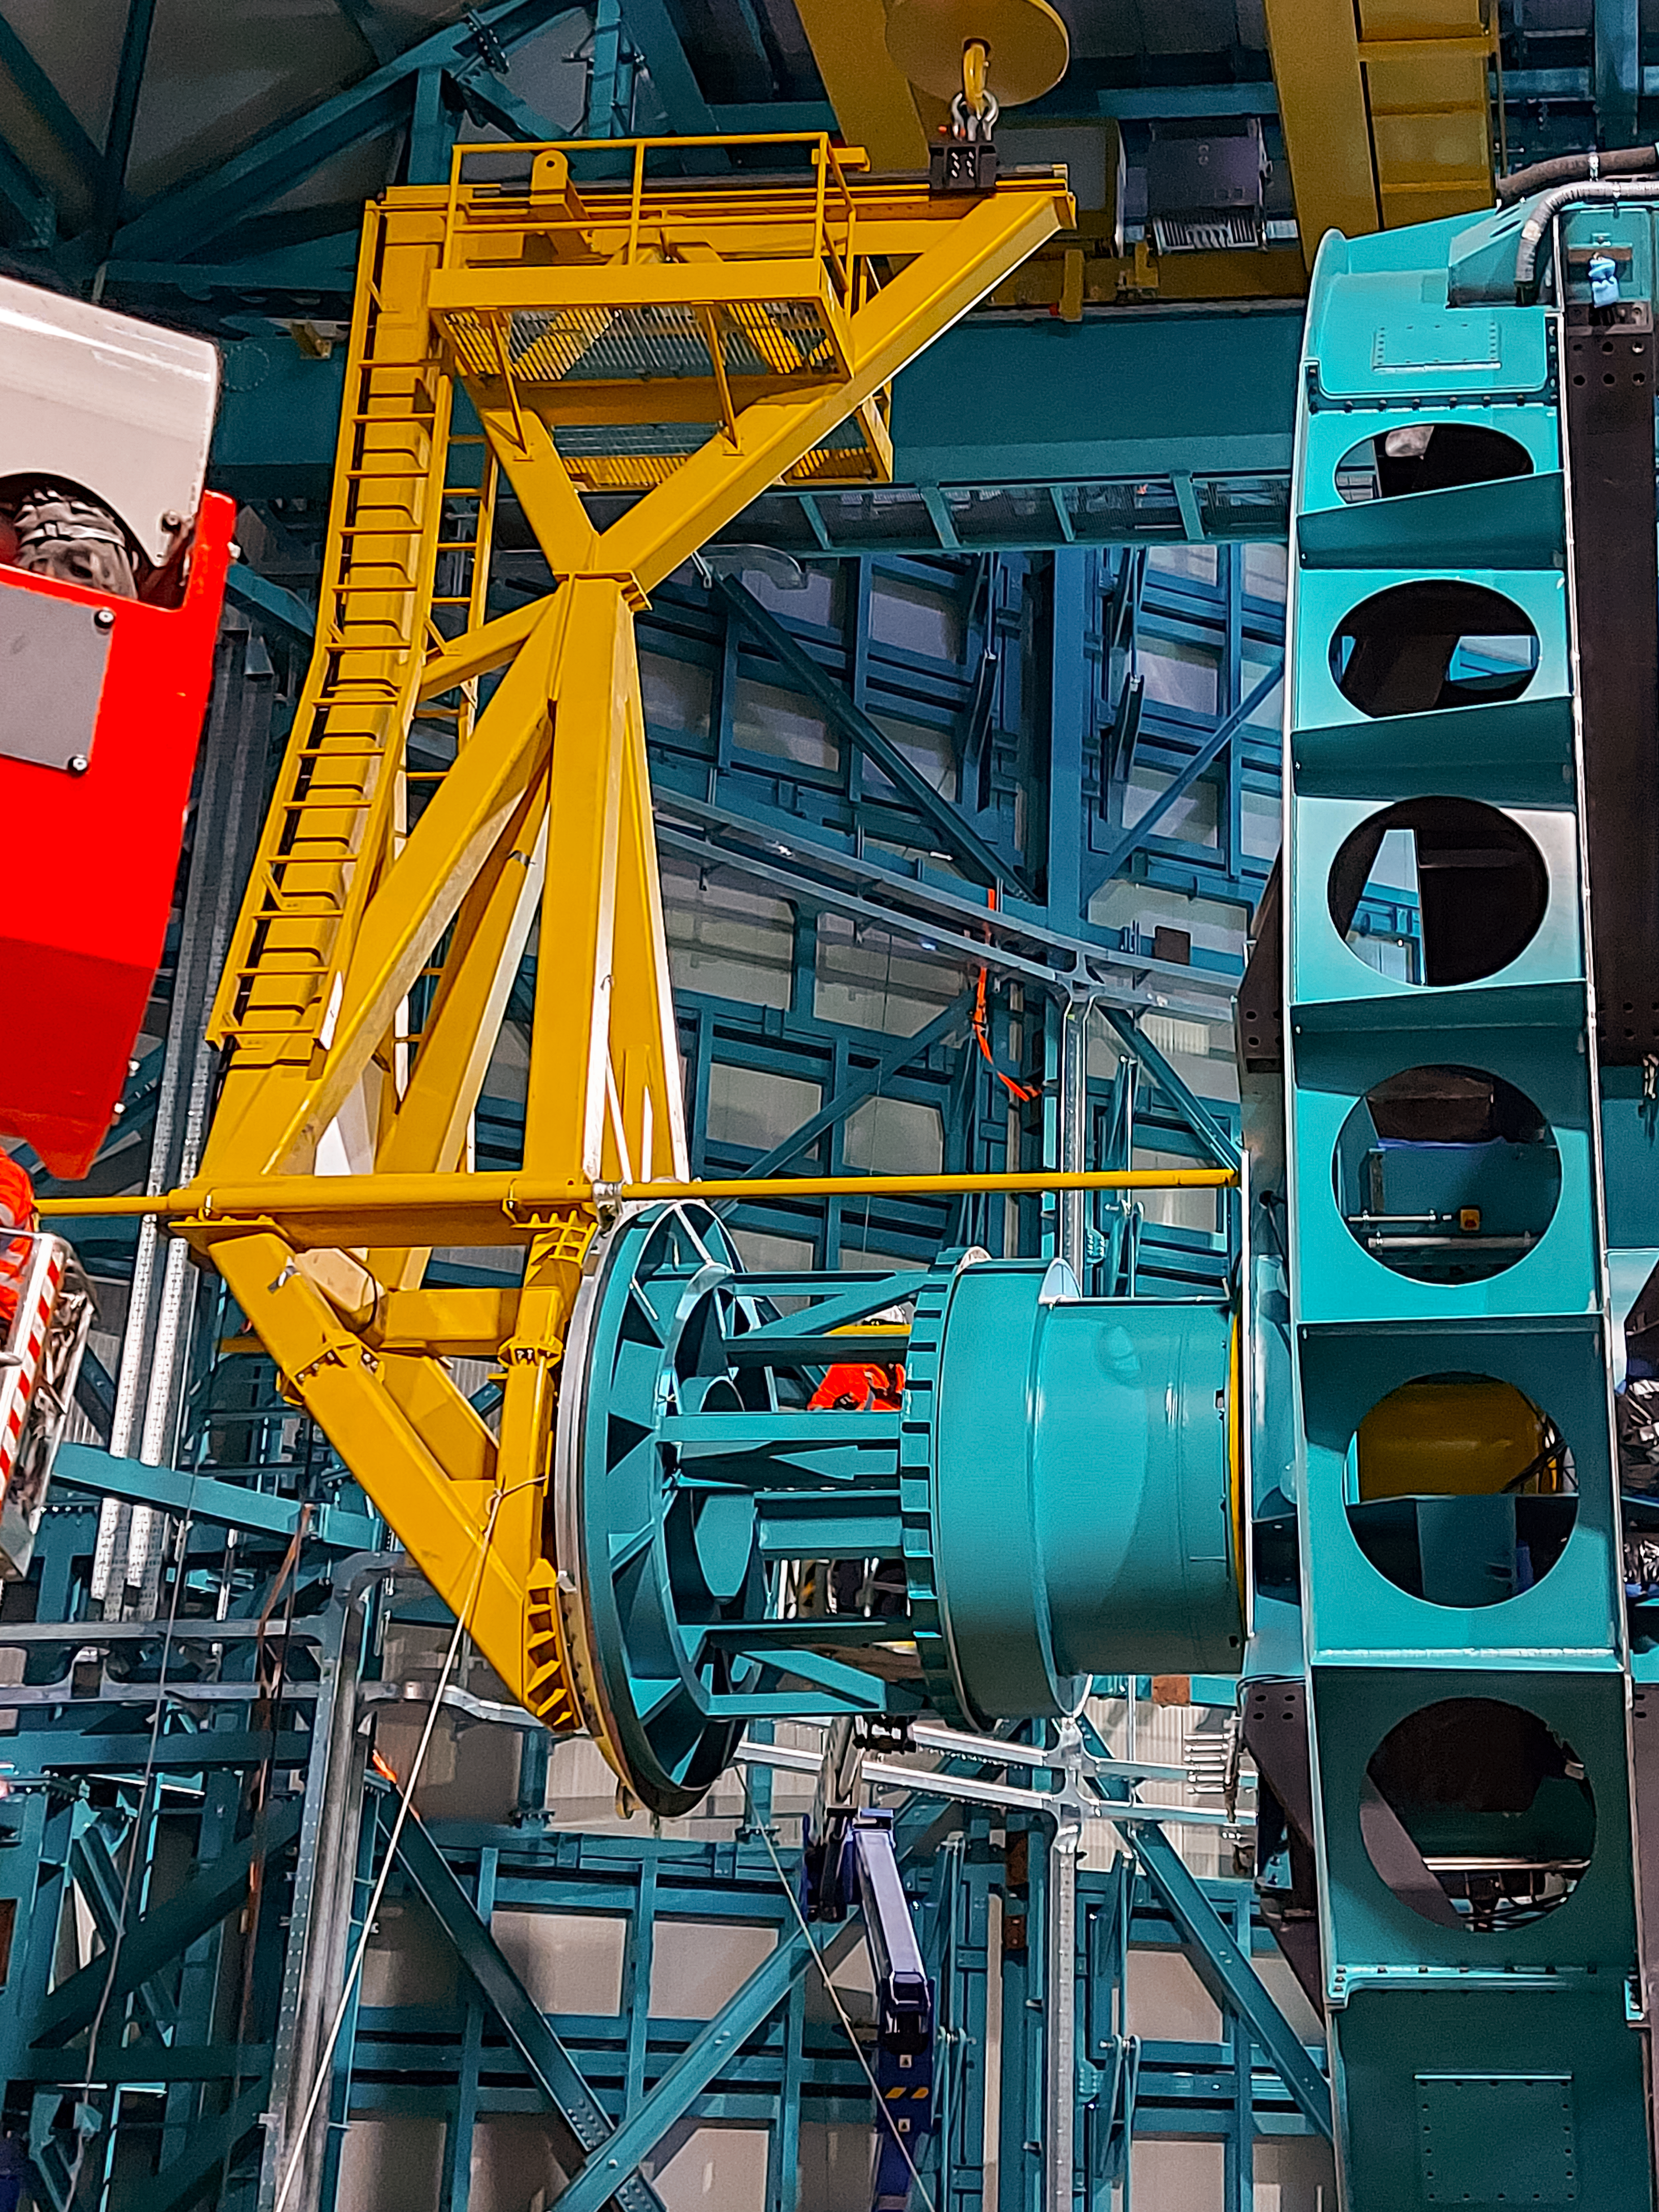

Practicing removing Rubin's camera

On November 23rd, 2021, the team on Cerro Pachón used the dome bridge crane and the camera lifting fixture to remove the camera surrogate mass from the Telescope Mount Assembly (TMA) and place it on the camera cart. The next day, they reversed the operation and inserted the camera surrogate mass back into the TMA. Although this procedure had been performed in the Asturfeito factory in 2018, this was the first time the exercise was done inside the observatory dome.

Credit: Vera C. Rubin Observatory/NOIRLAB/AURA/NSF/O. Nunez